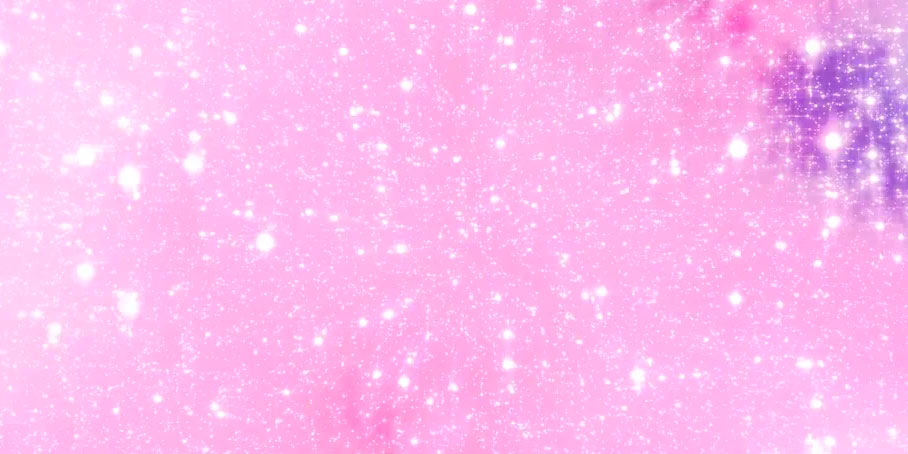

Animation Flying Through Star Formation

Animation of billions of stars forming.

Credit: Alexandra Angelich (NRAO/AUI/NSF). Music by Mark Mercury.